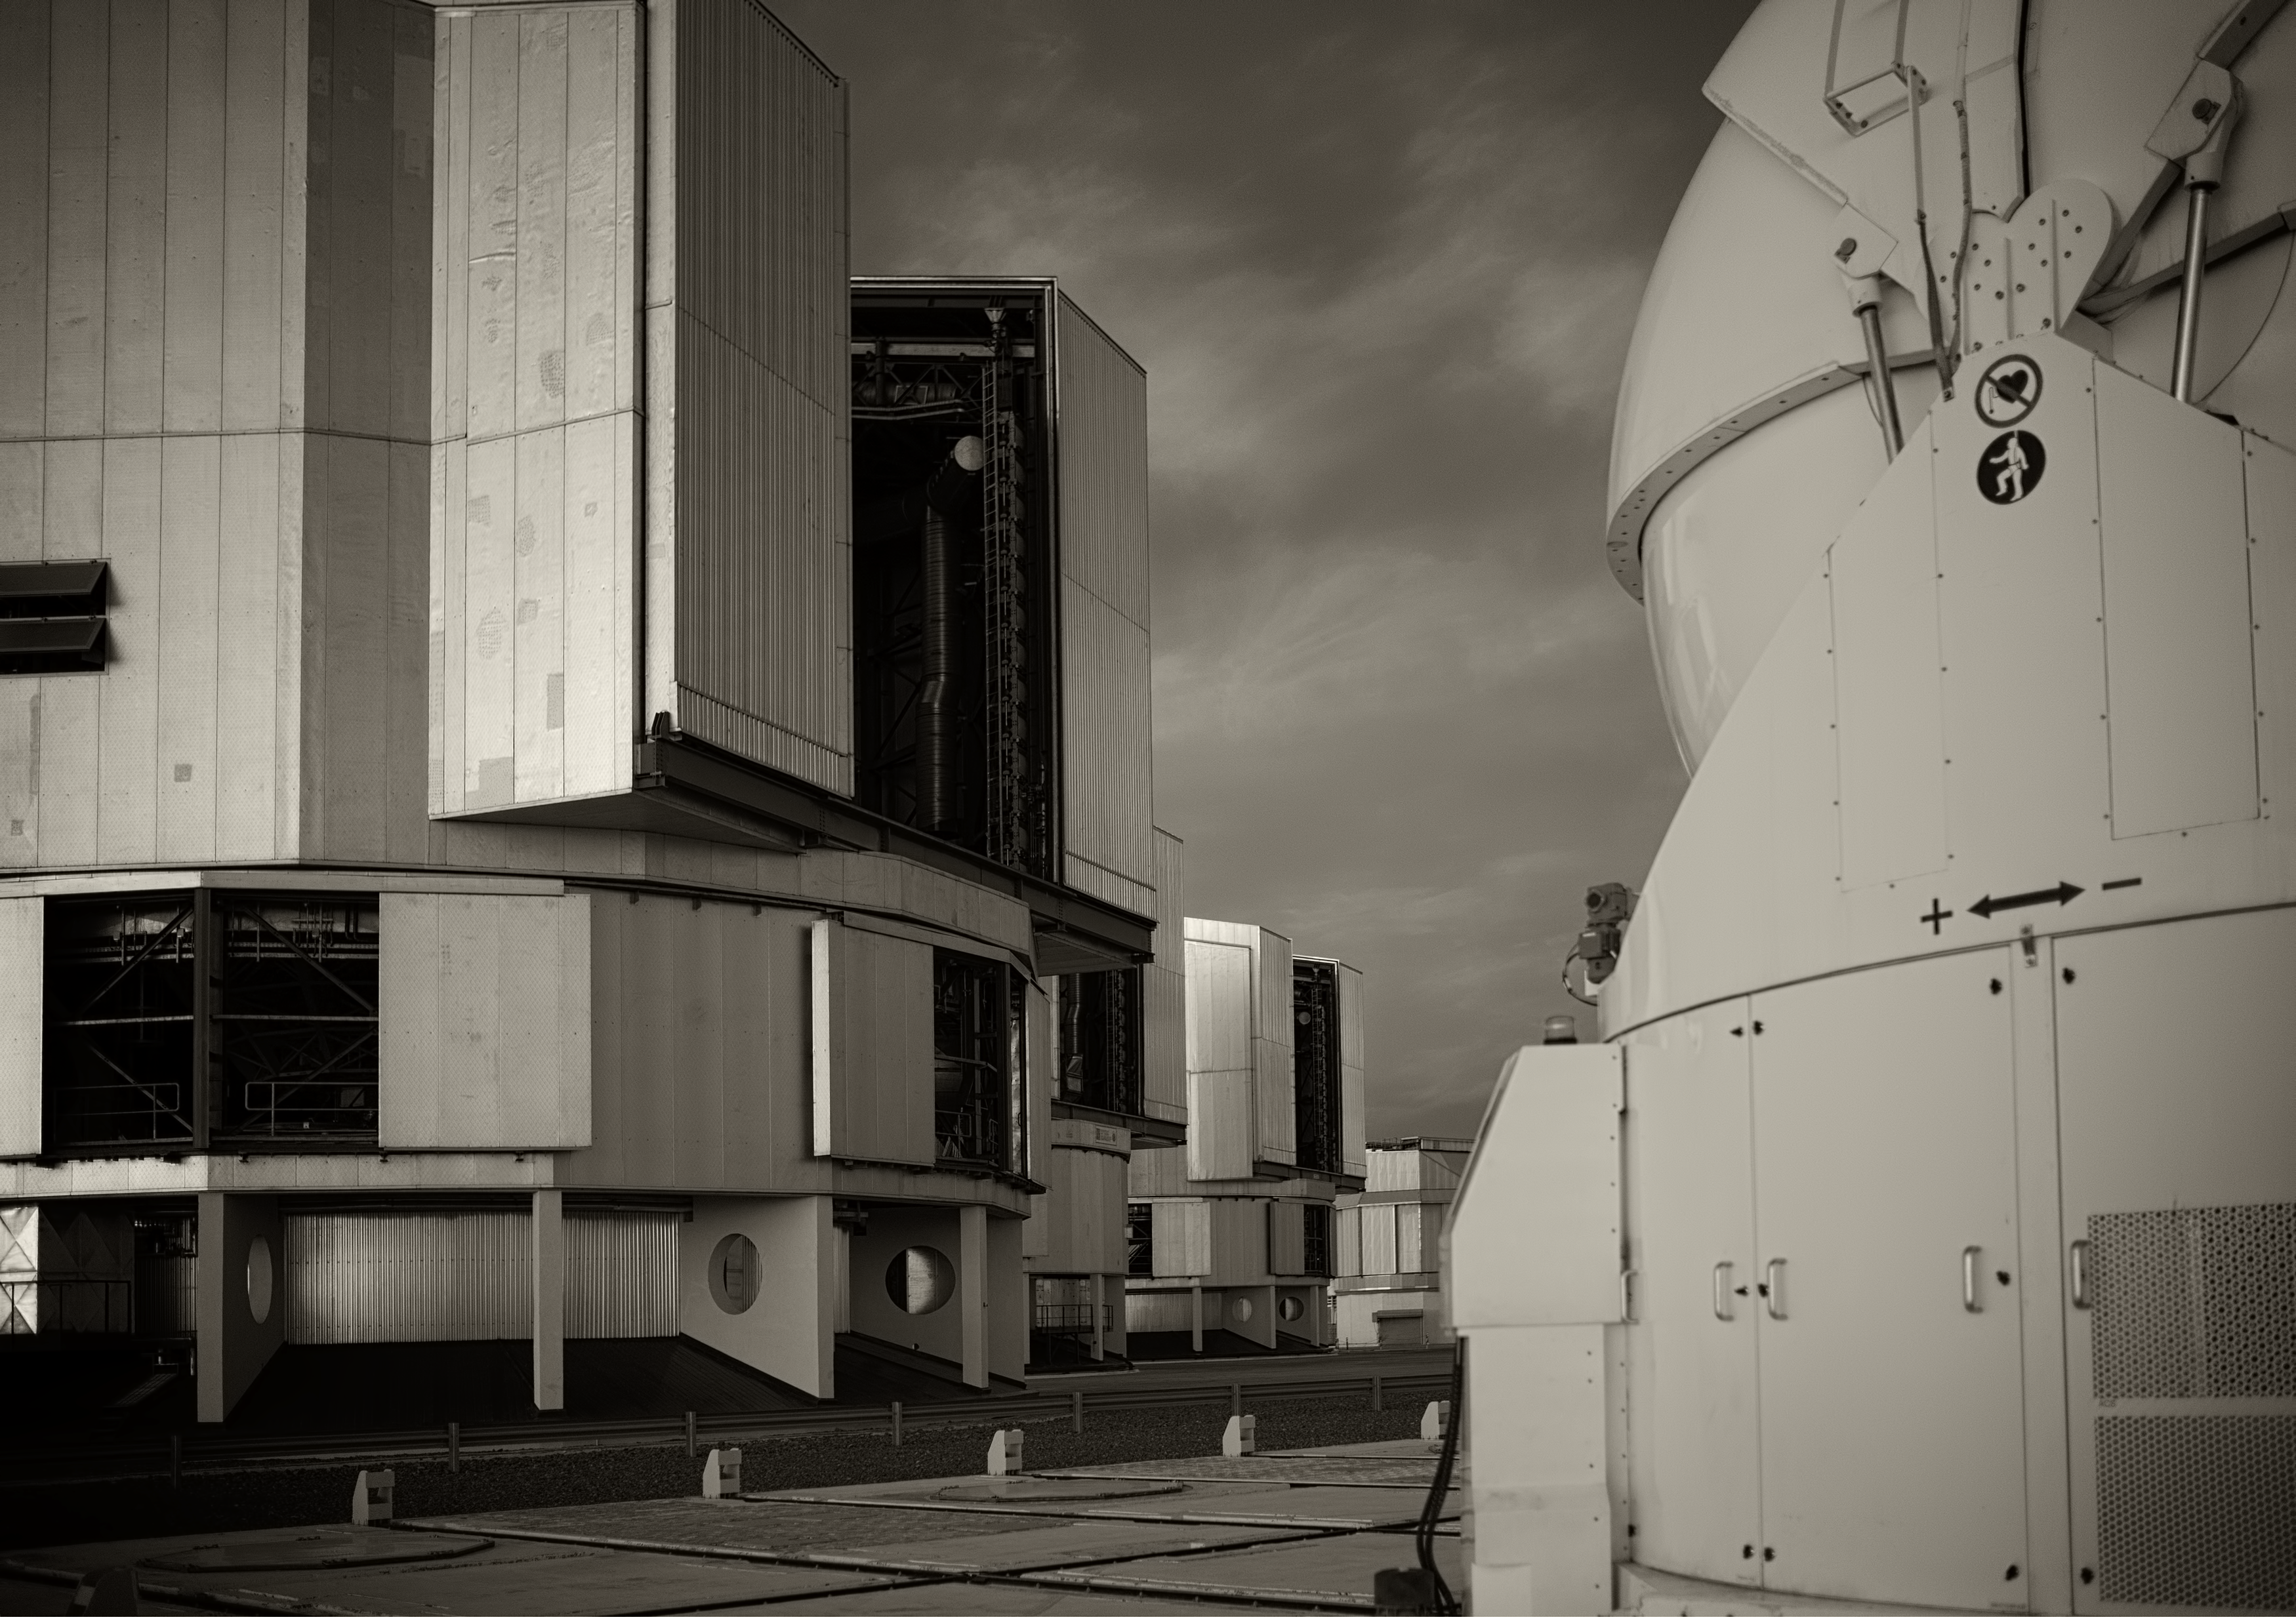

The VLT at Paranal Observatory

Image of the Very Large Telescope (VLT) at Cerro Paranal Observatory in the Atacama Desert of northern Chile, taken by Stefan Seip, one of the ESO Photo Ambassadors.

Credit: ESO/S. Seip